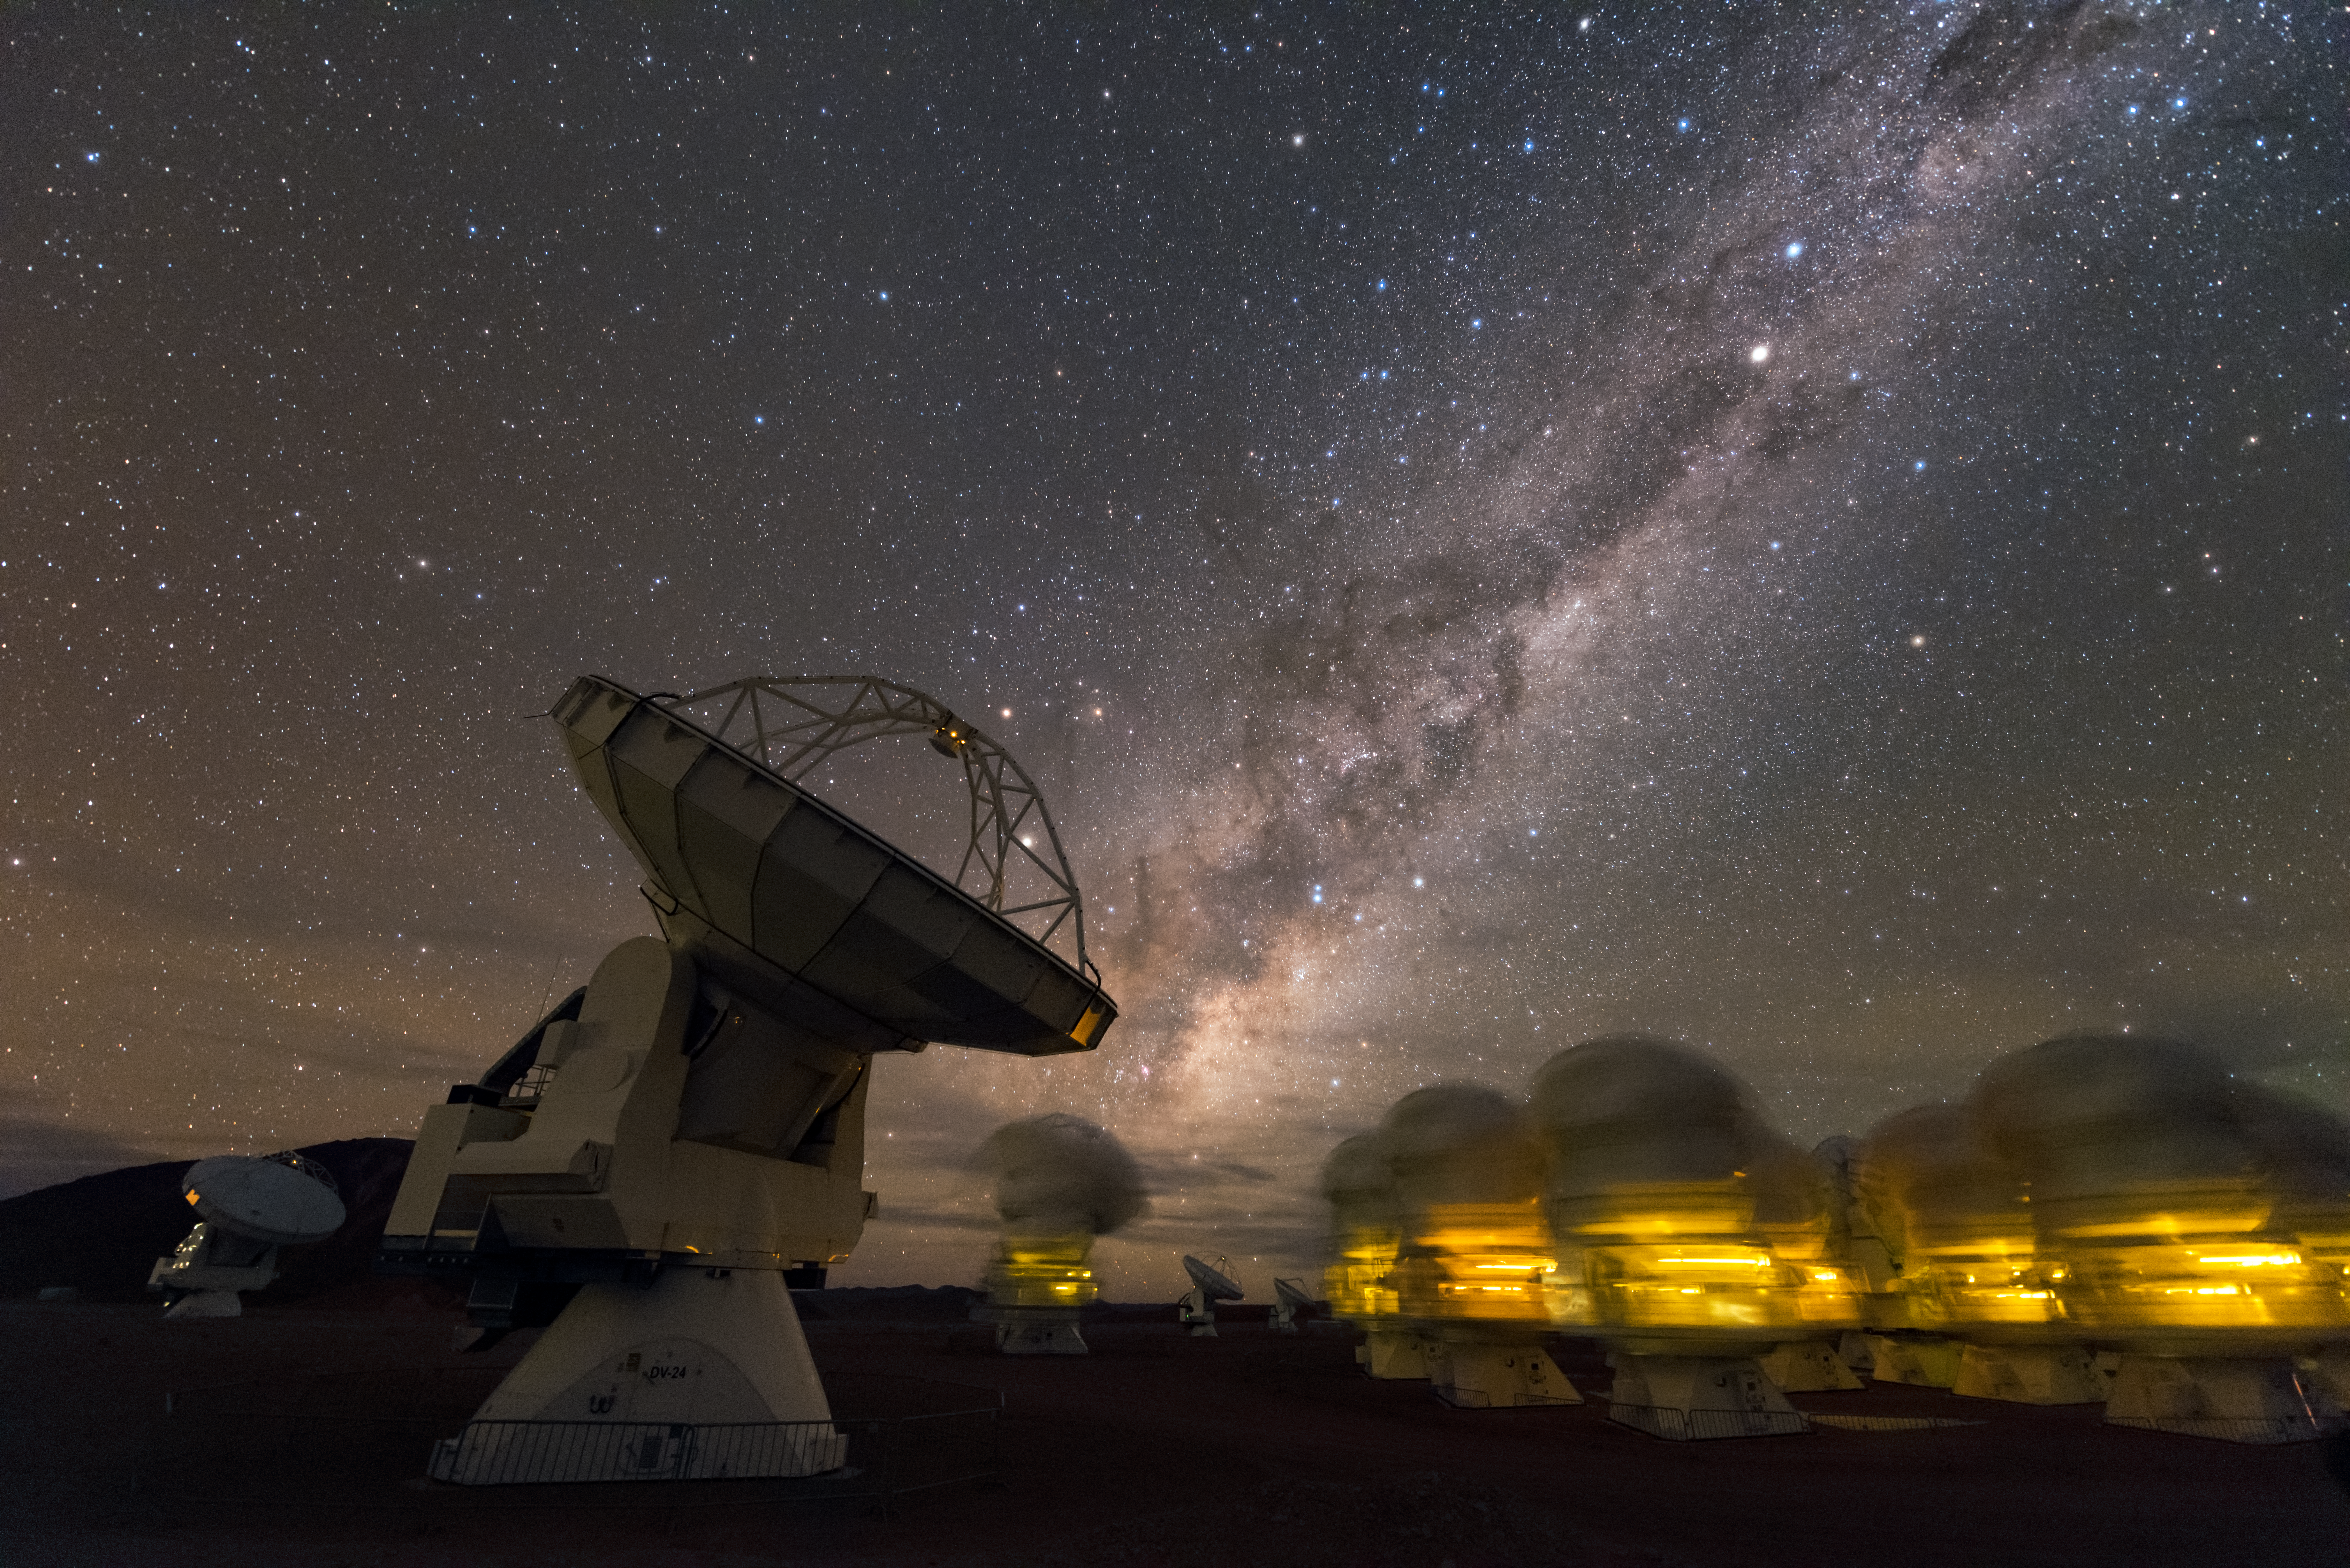

Blurred ALMA

The Atacama Large Millimeter Array (ALMA) is situated more than 5000 metres above sea level in the Chilean desert, on the Chajnantor plateau. Here, the dry air and thin atmosphere allow a spectacular view into the Universe and make it the perfect place for such a sensitive telescope. This photograph is taken under a long exposure, where movement of antennas is picked up as the observed blurring.

Credit: ESO/B. Tafreshi (twanight.org)